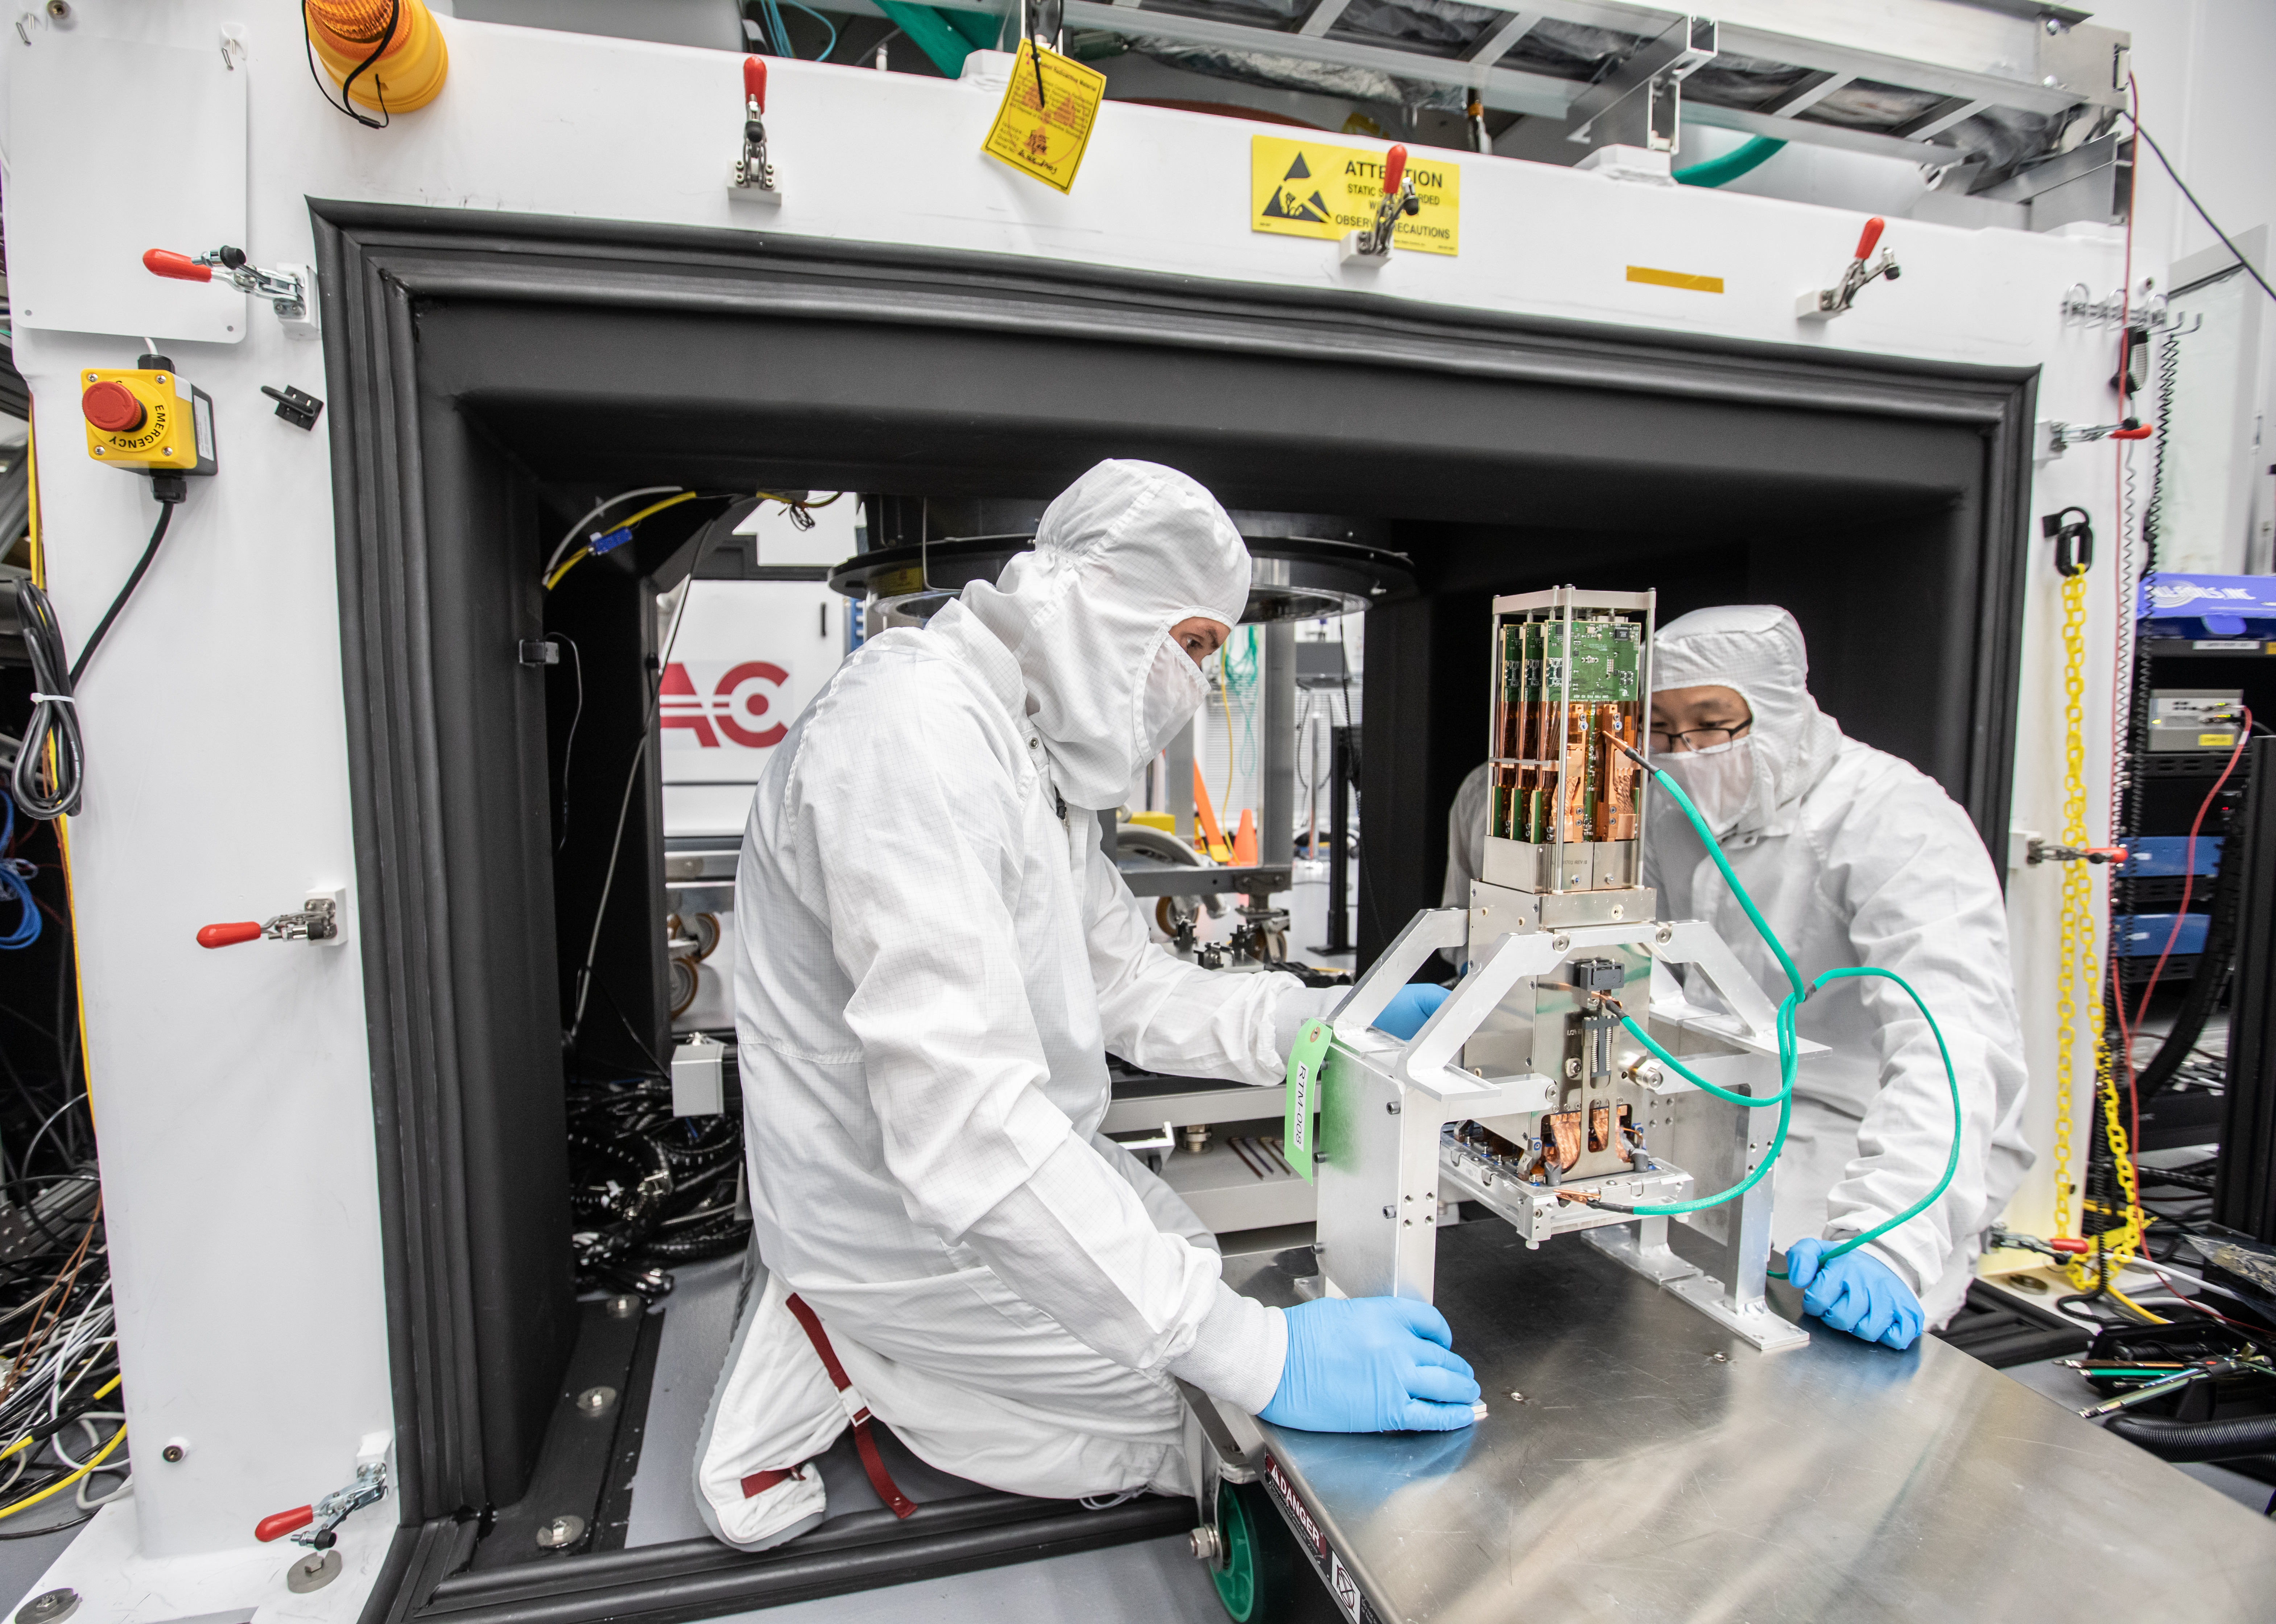

Vera C. Rubin Observatory LSST Camera Focal Plane Build 131

Preparing the final RTM for installation into the cryostat assembly.

Credit: Jacqueline Orrell/SLAC National Accelerator Laboratory